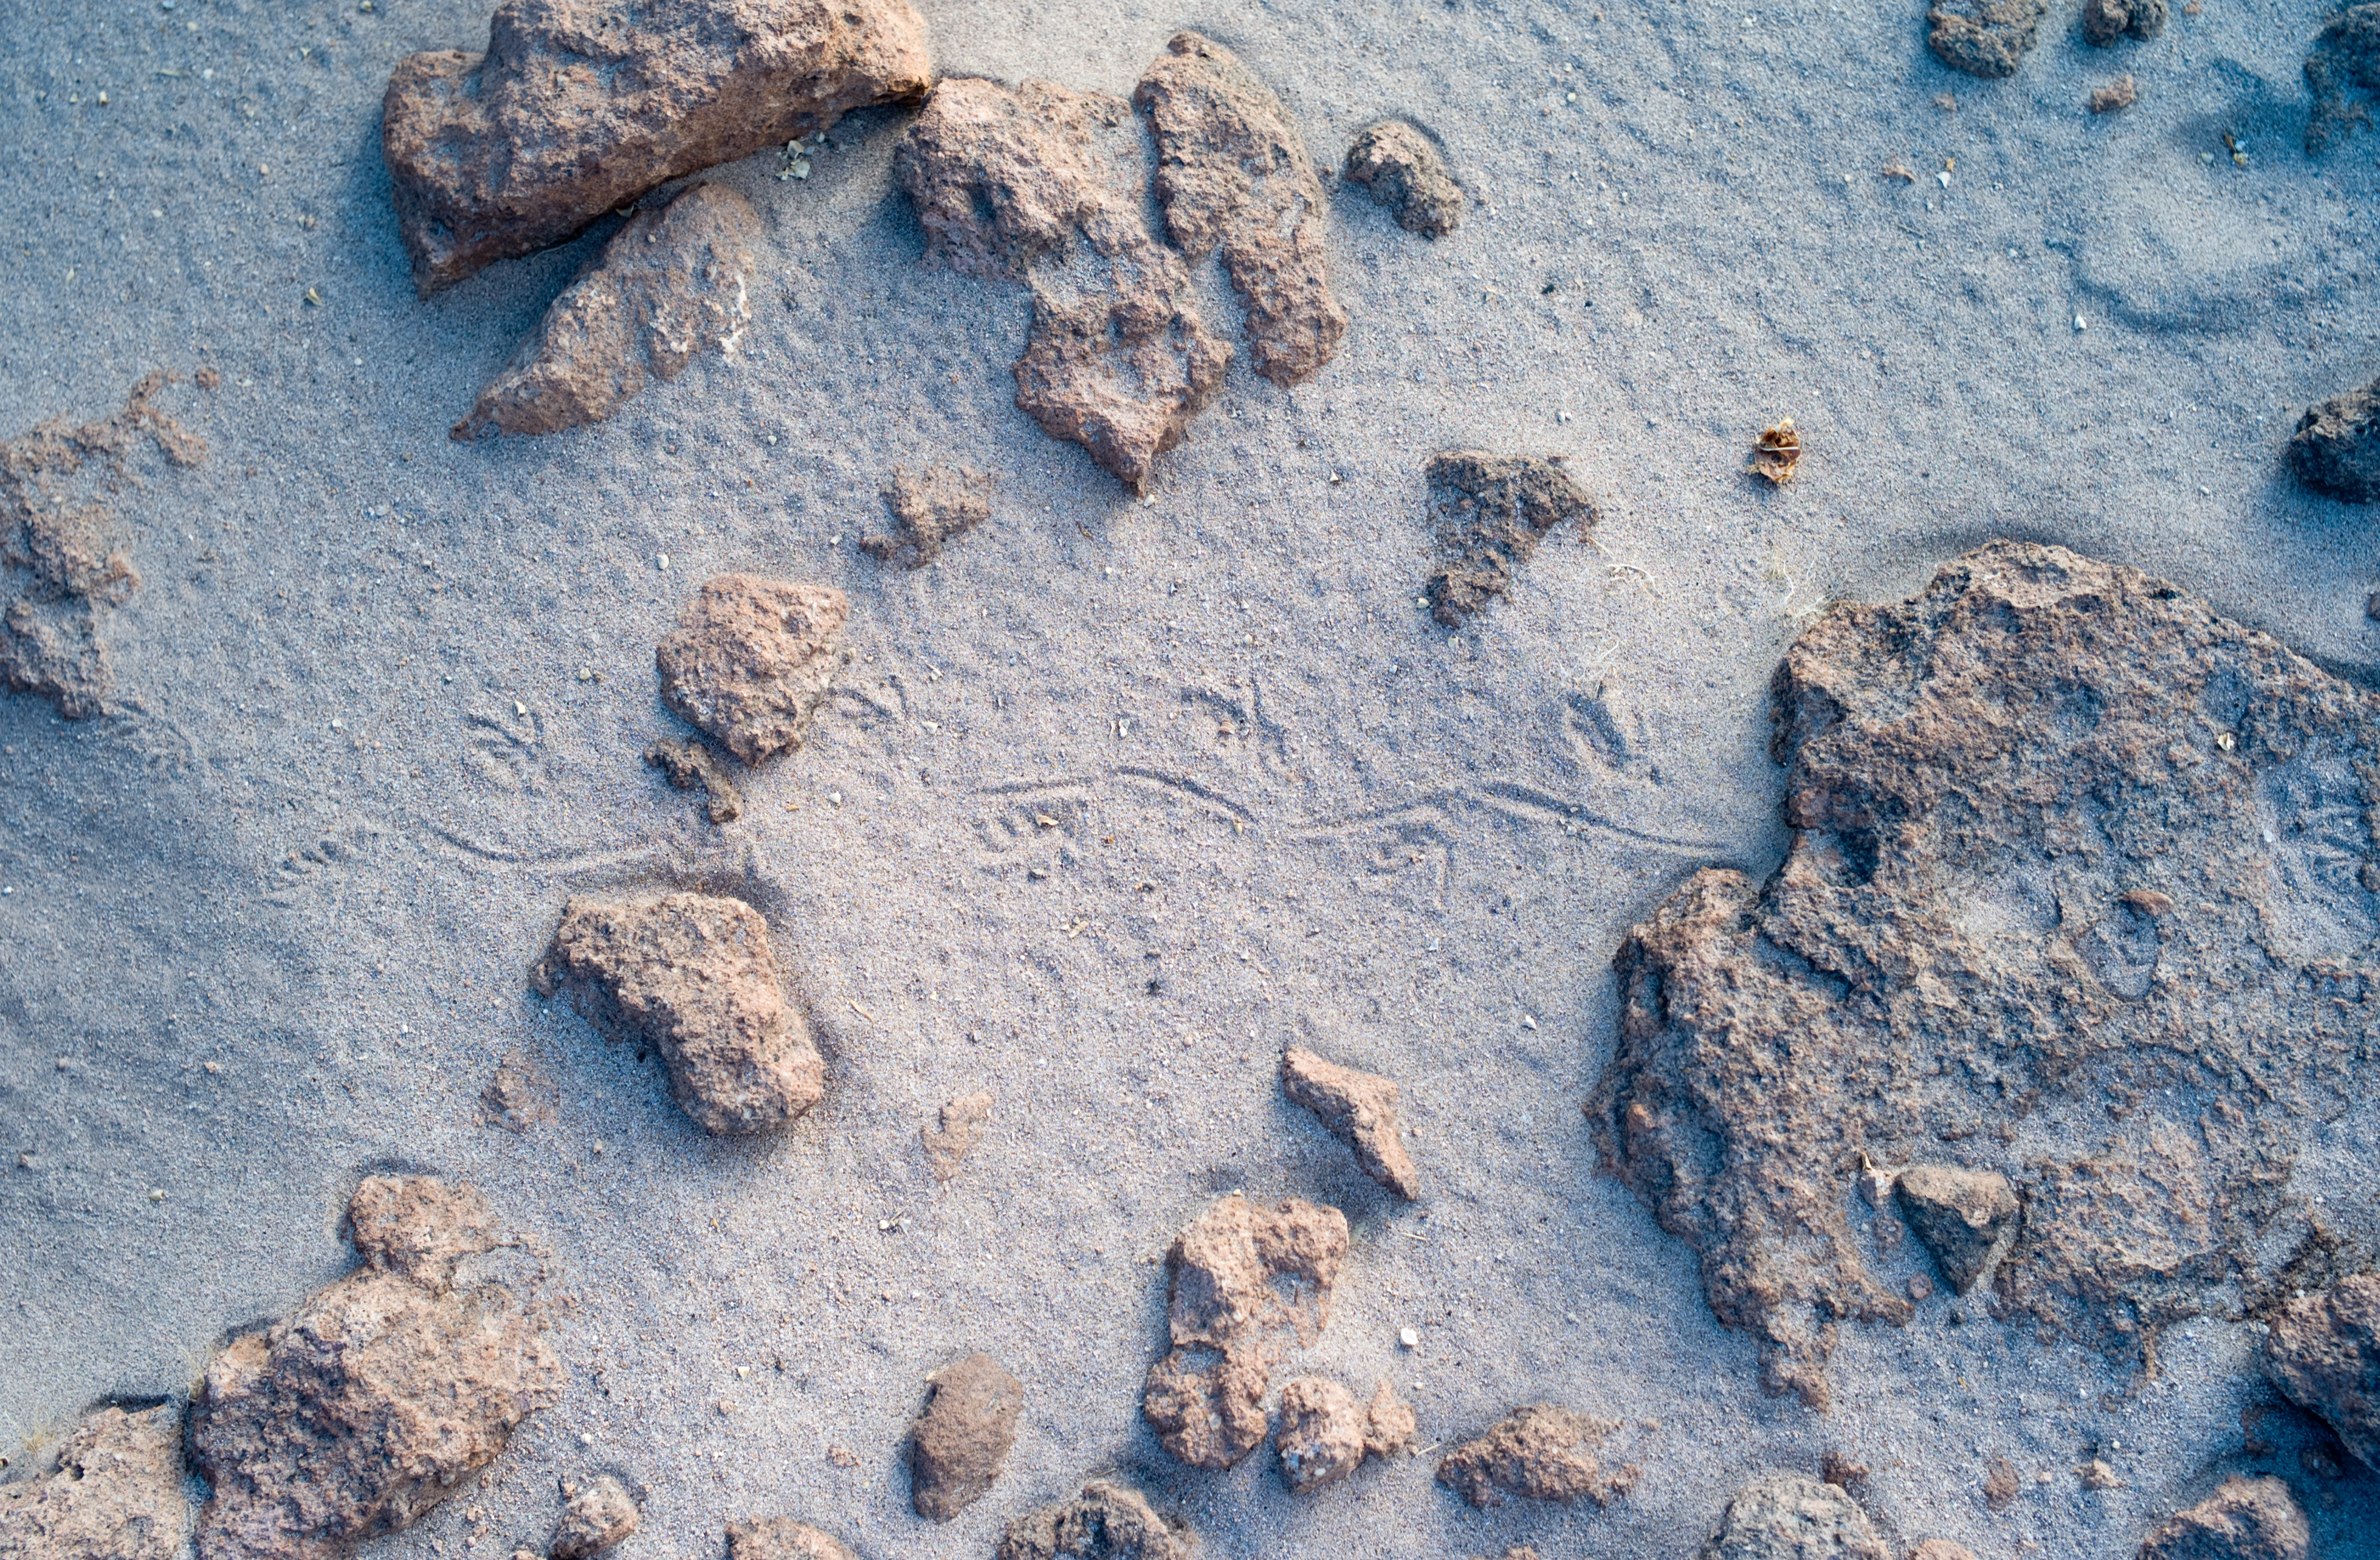

Lizard footprints at ALMA

Lizard footprints in the sand near ALMA. Although ALMA's location high in the Chilean Andes is remote, and conditions are harsh, there is life here. Image taken in March 2009.

Credit: ESO